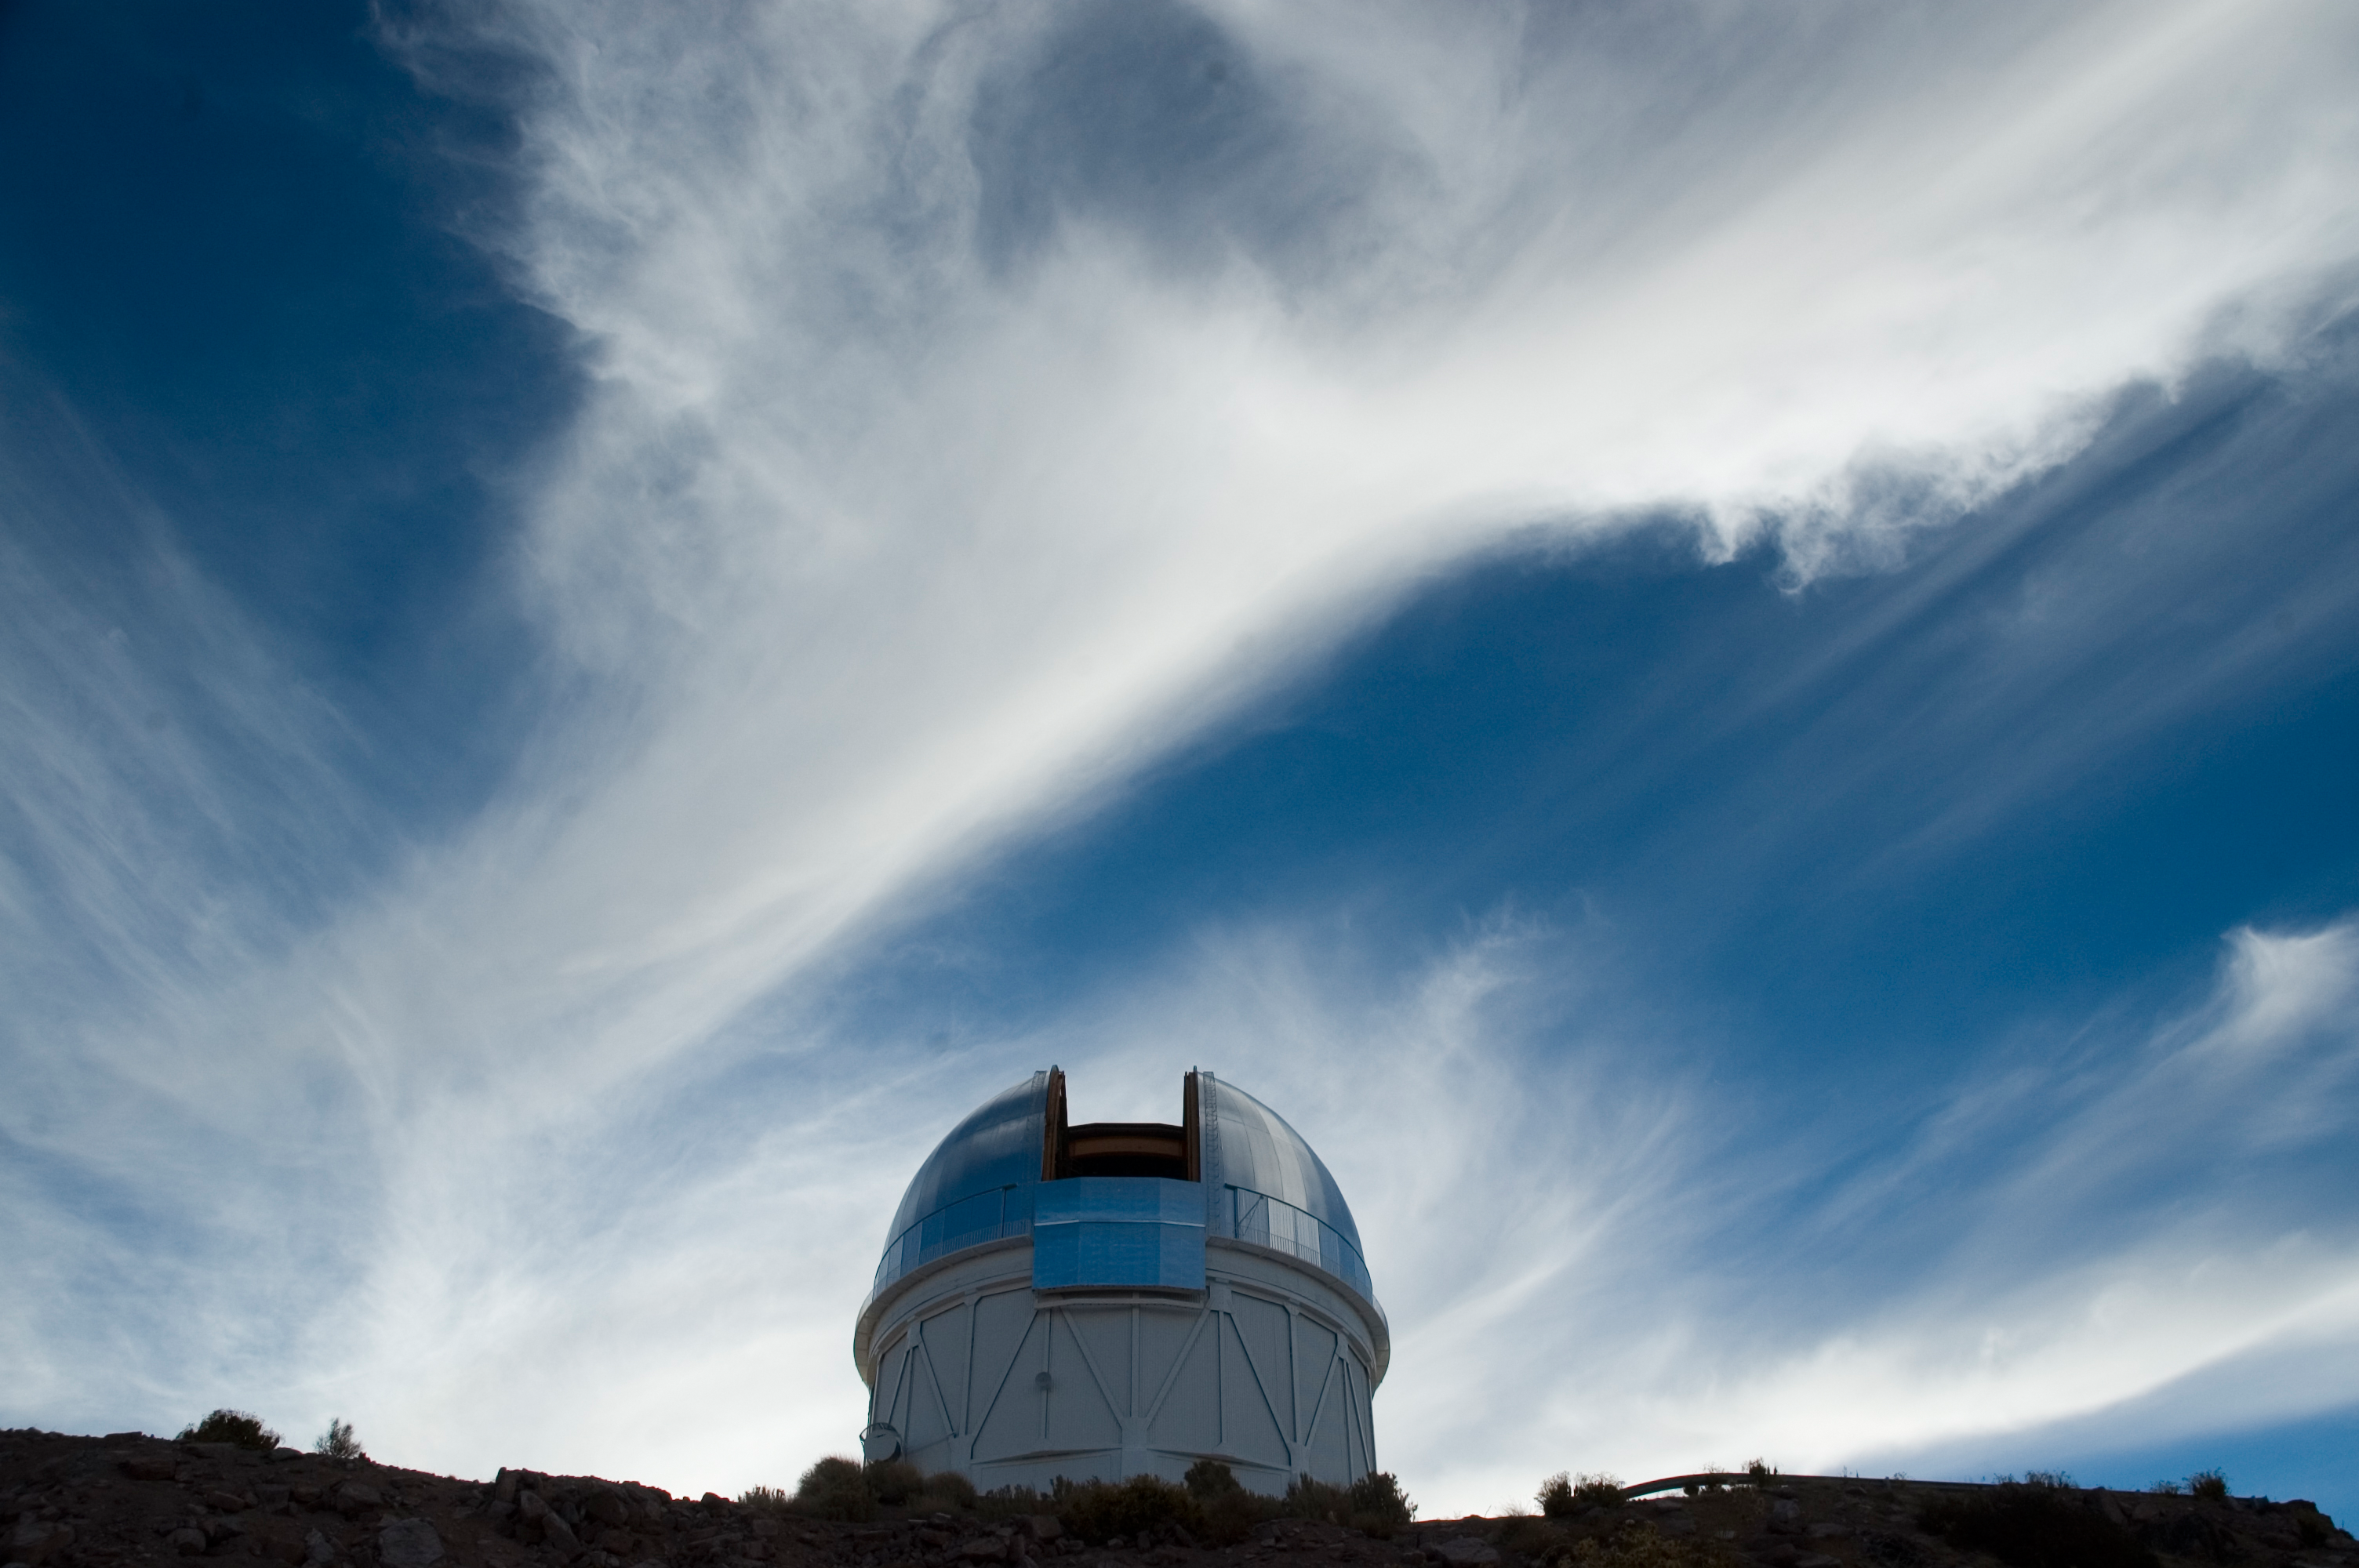

CTIO Blanco 4m Telescope, 2006

The Cerro Tololo Inter-American Observatory 4-meter telescope dome in June of 2006.

Credit: M. Urzúa Zuñiga/International Gemini Observatory